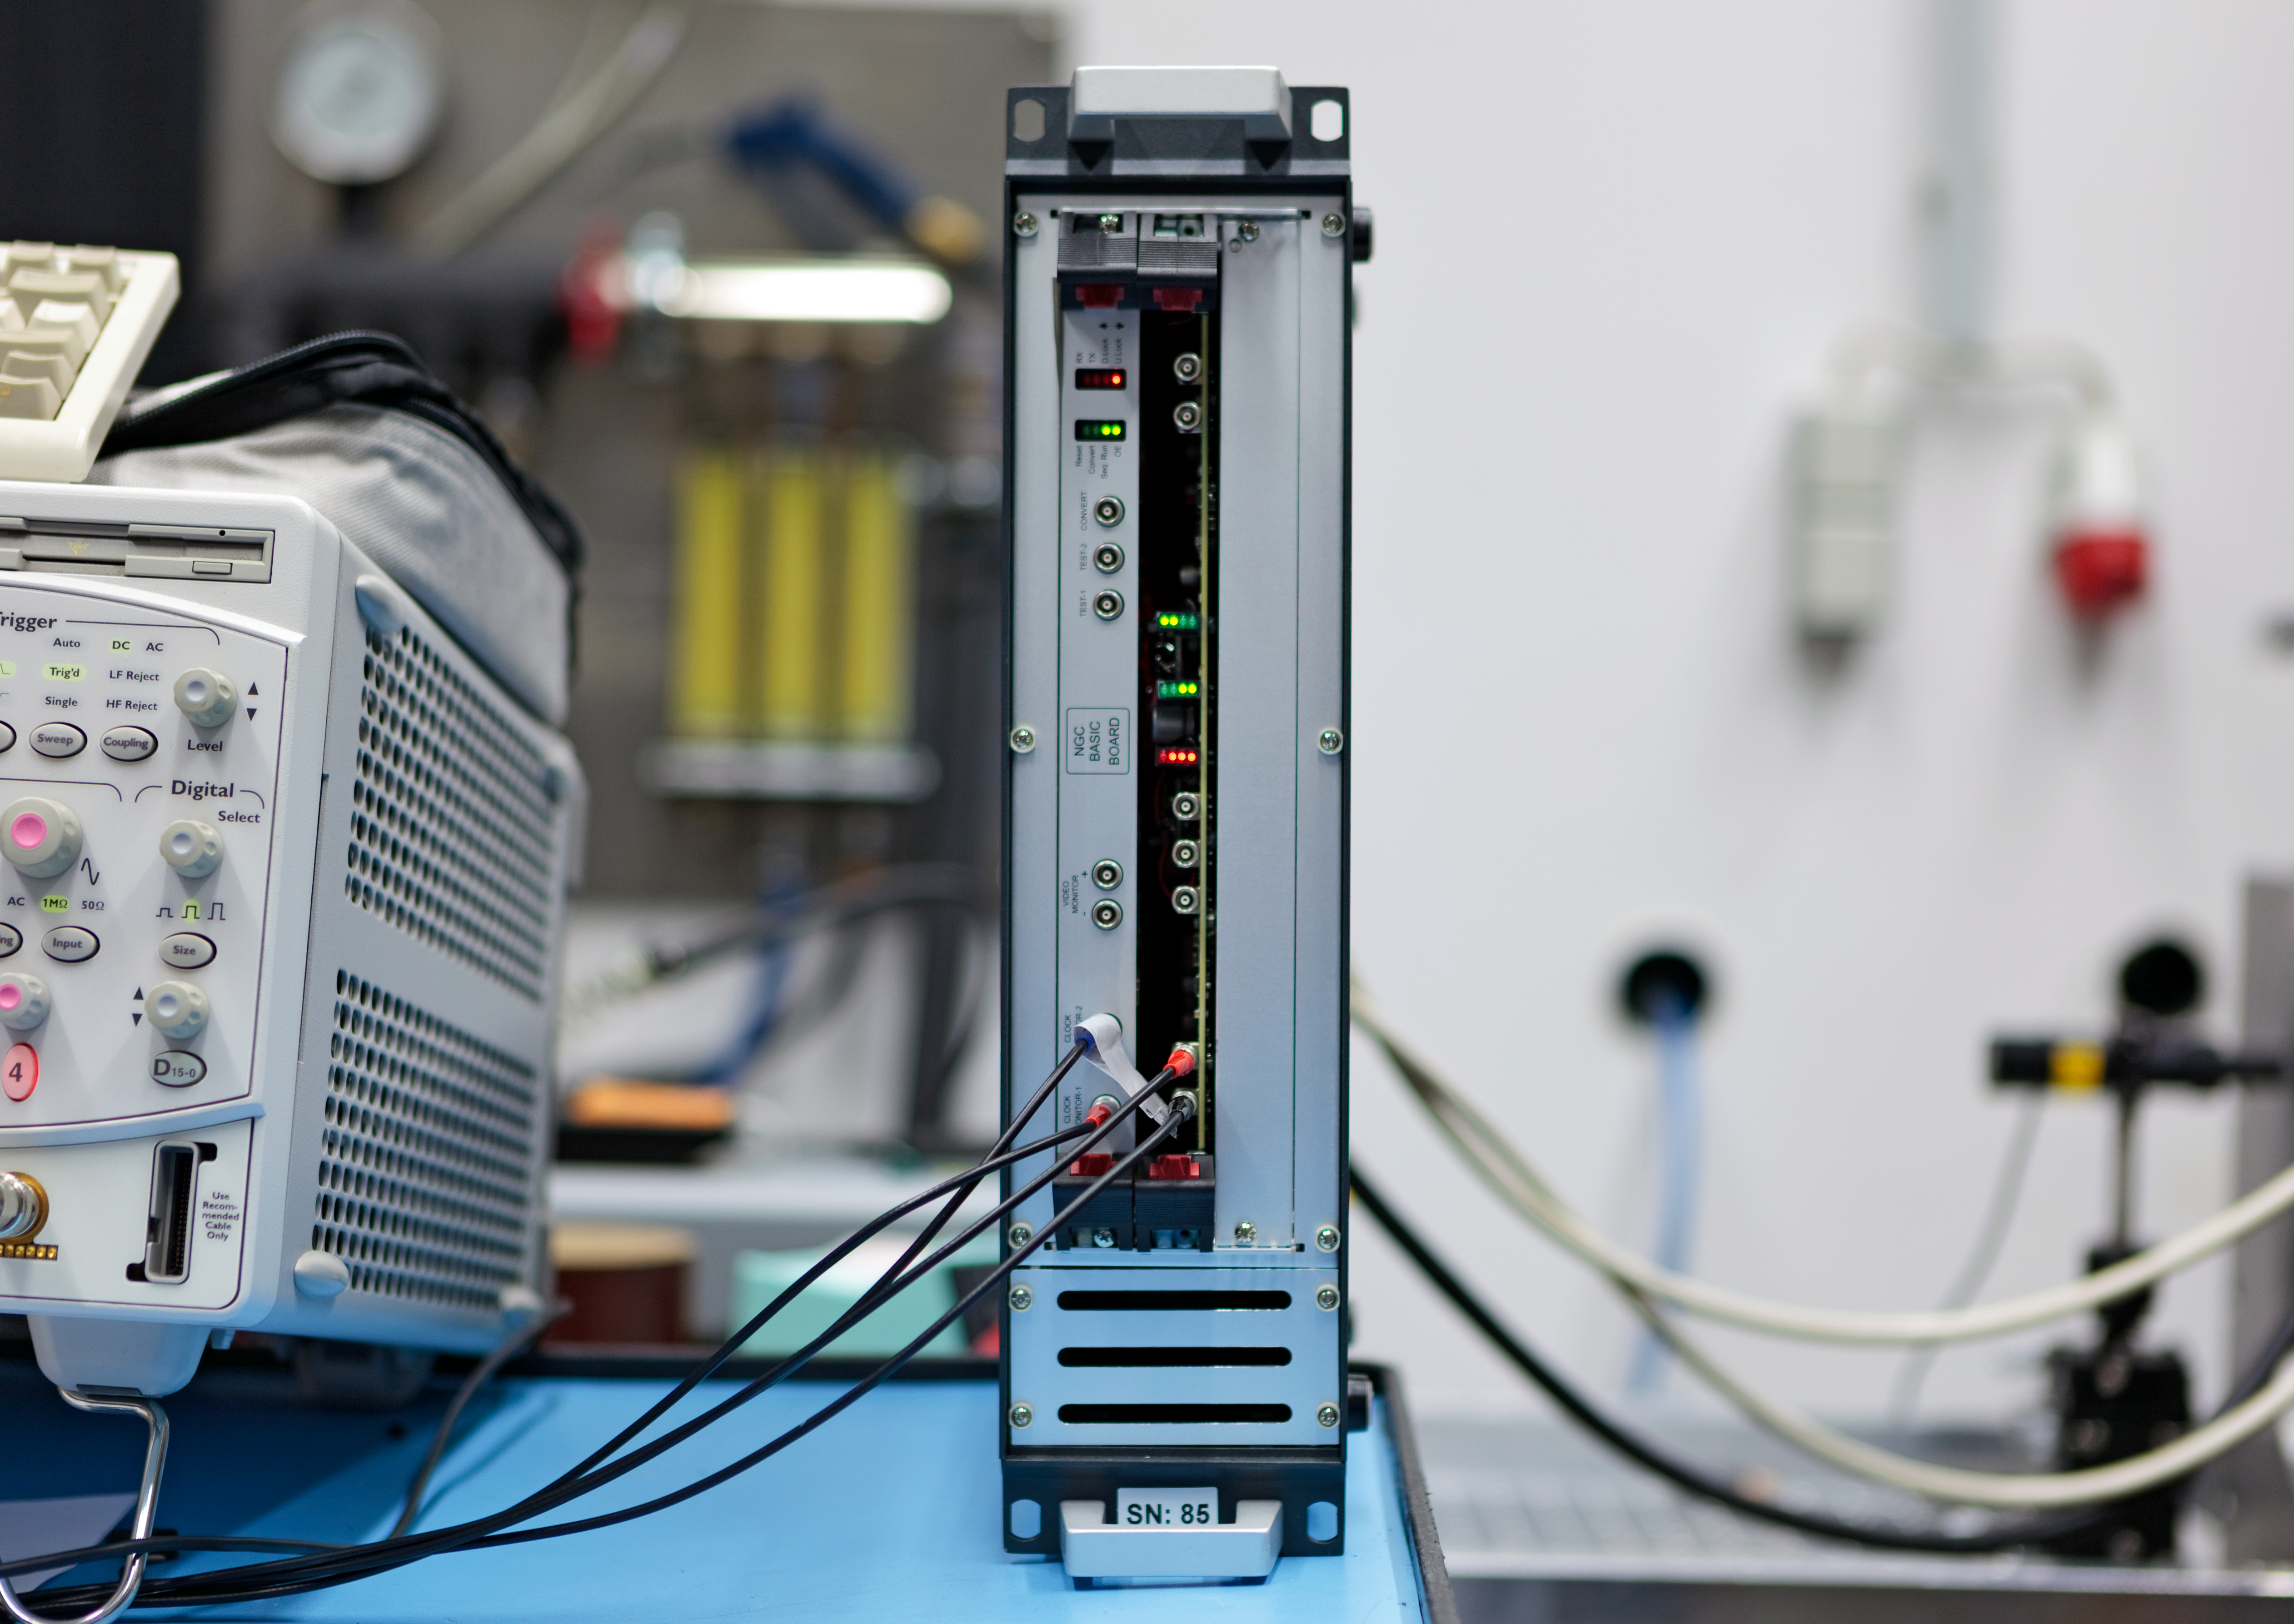

Gravity sensor

Gravity Wave-Front Sensor.

Credit: ESO